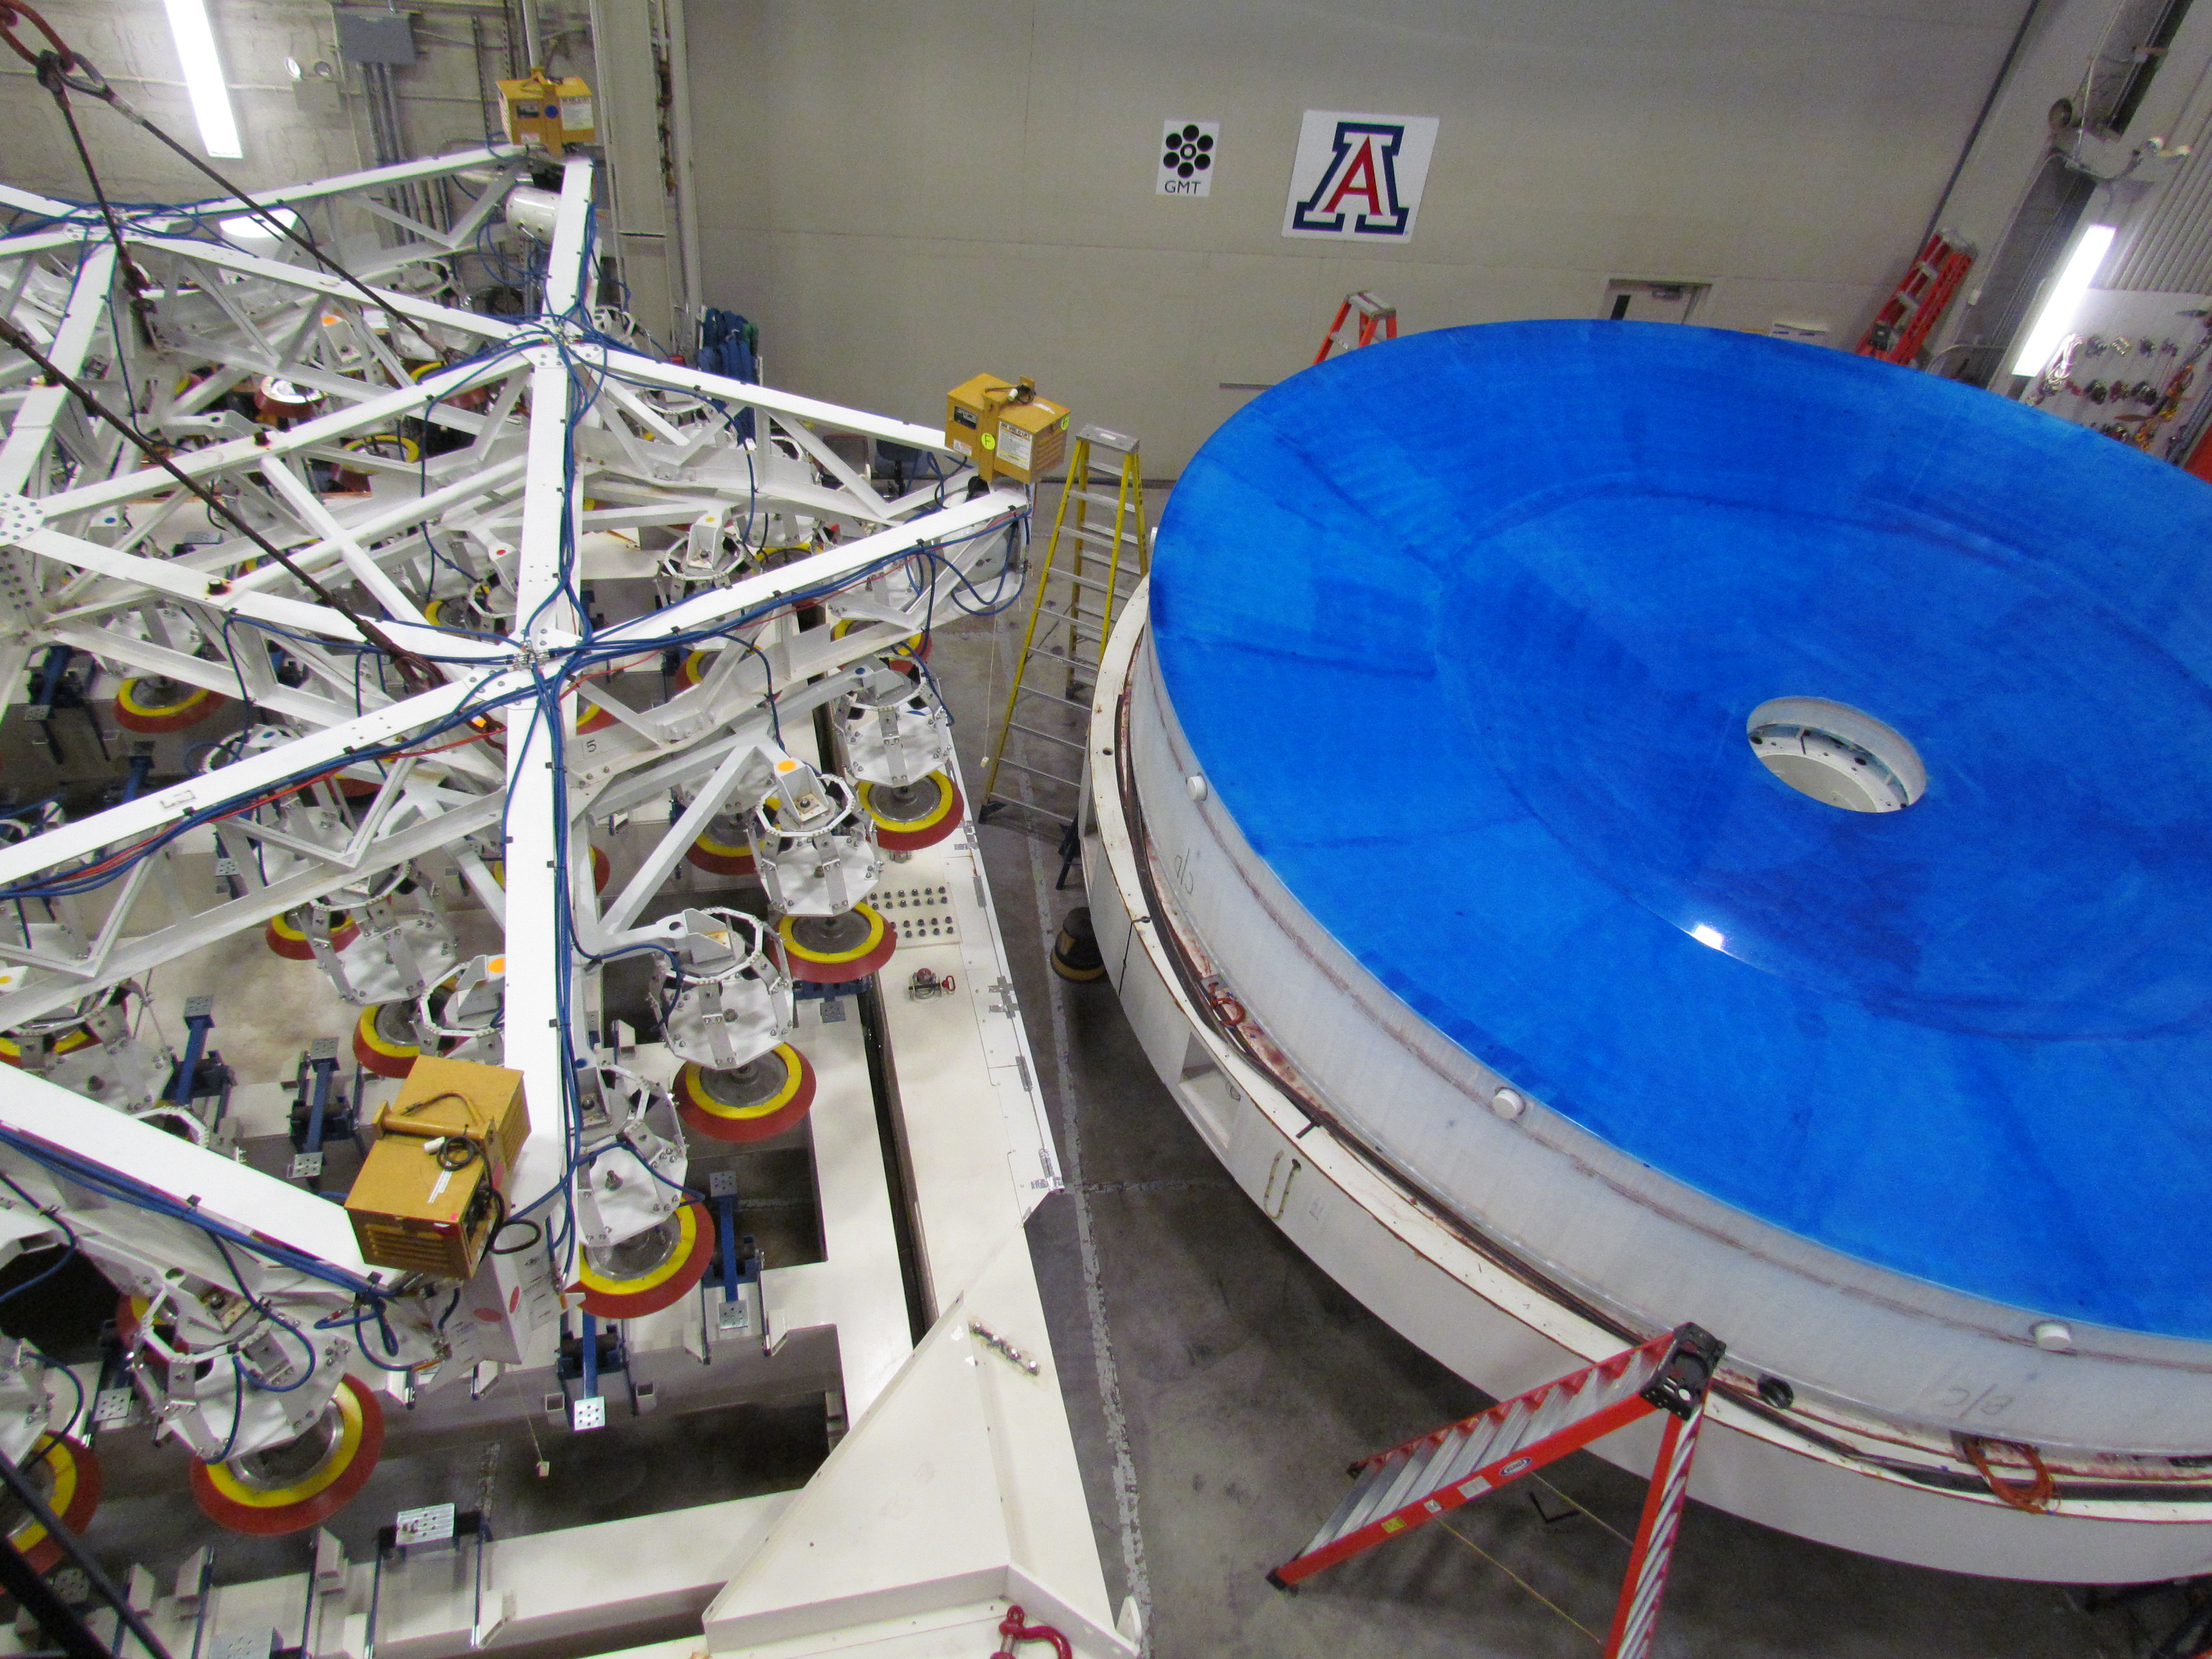

M1M3 Lifted from Polishing Cell to Box

The Primary/Tertiary Mirror is lifted from the polishing cell to its box. The lifter is supported by the crane above the Mirror with 54 vacuum pads on the Mirror. The pumps connecting the pads (the yellow boxes on the lifter) create a vacuum under each pad and secure the Mirror to the lifter. The bottom covers of the box are then removed so technicians can attach the Mirror's hard points, the gold-tone fixtures under the Mirror, to the blue supporting fixtures of the box.

Credit: Rubin Observatory/NSF/AURA